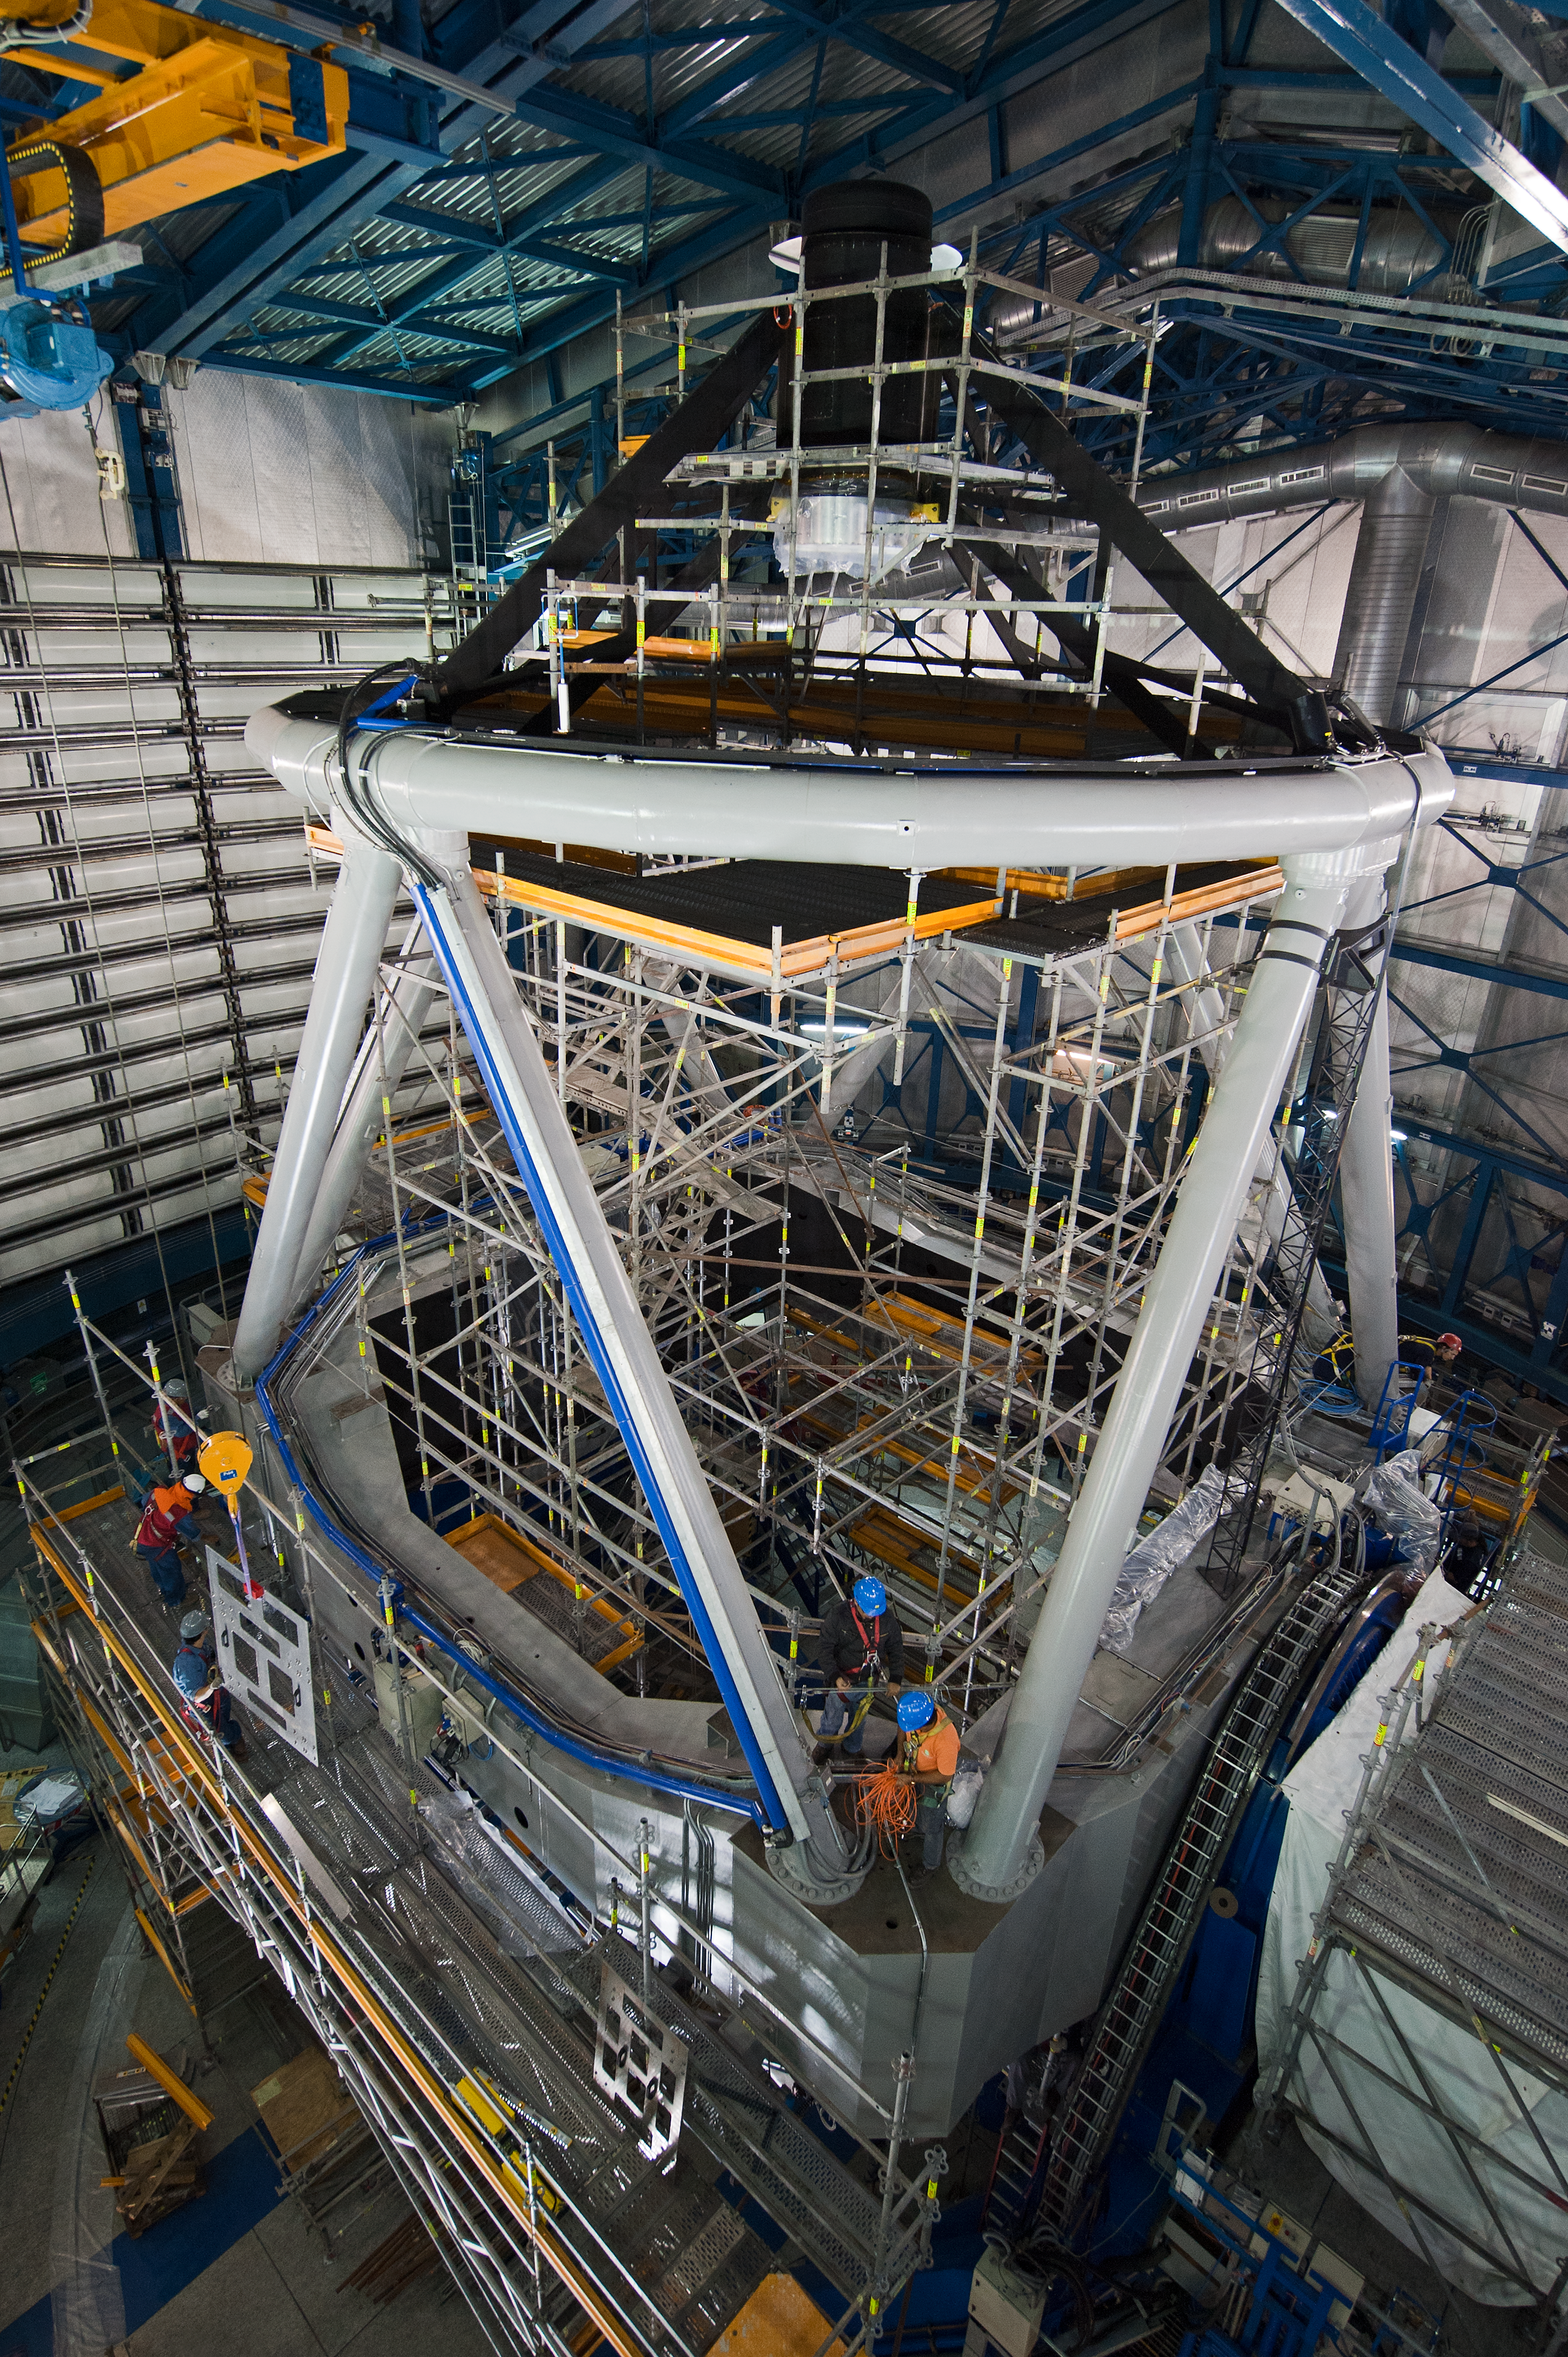

Scaffold after cell removal

VLT/UT4/Scaffold after cell removal (for recoating); for access to structure & secondary mirror.

Credit: ESO/Max Alexander